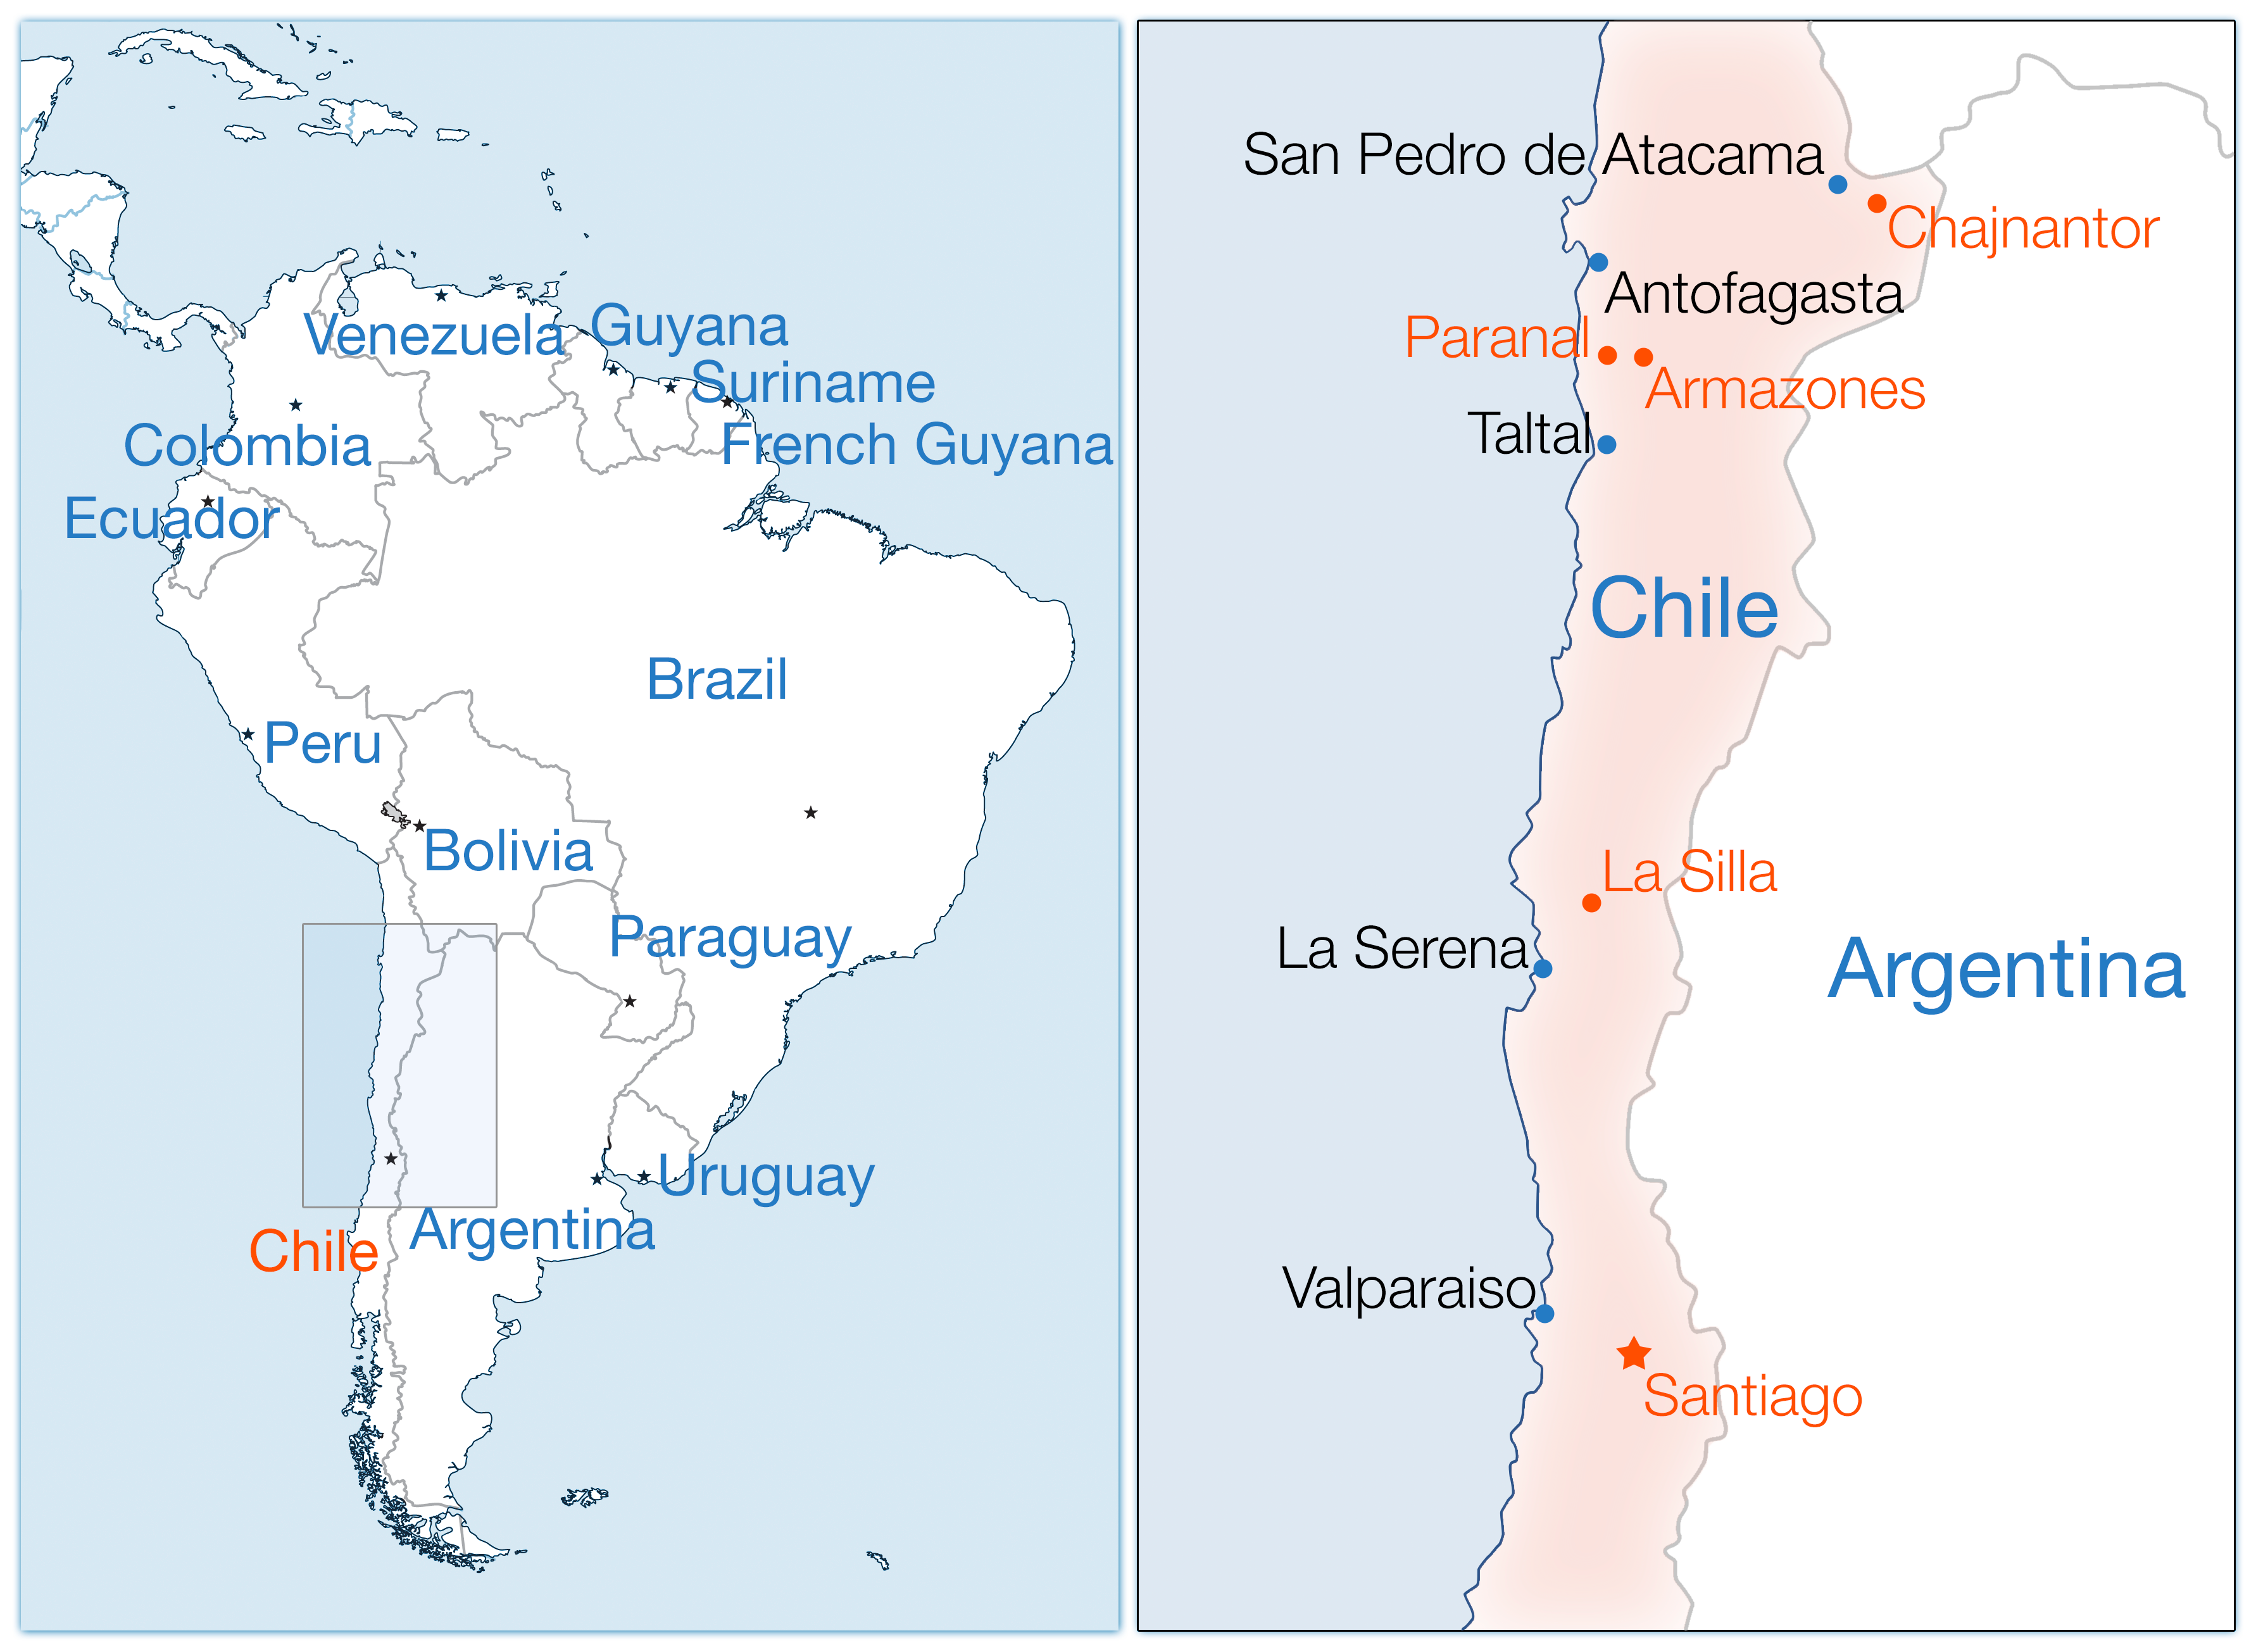

South America map ESO

Map showing ESO locations in South America.

Credit: ESO